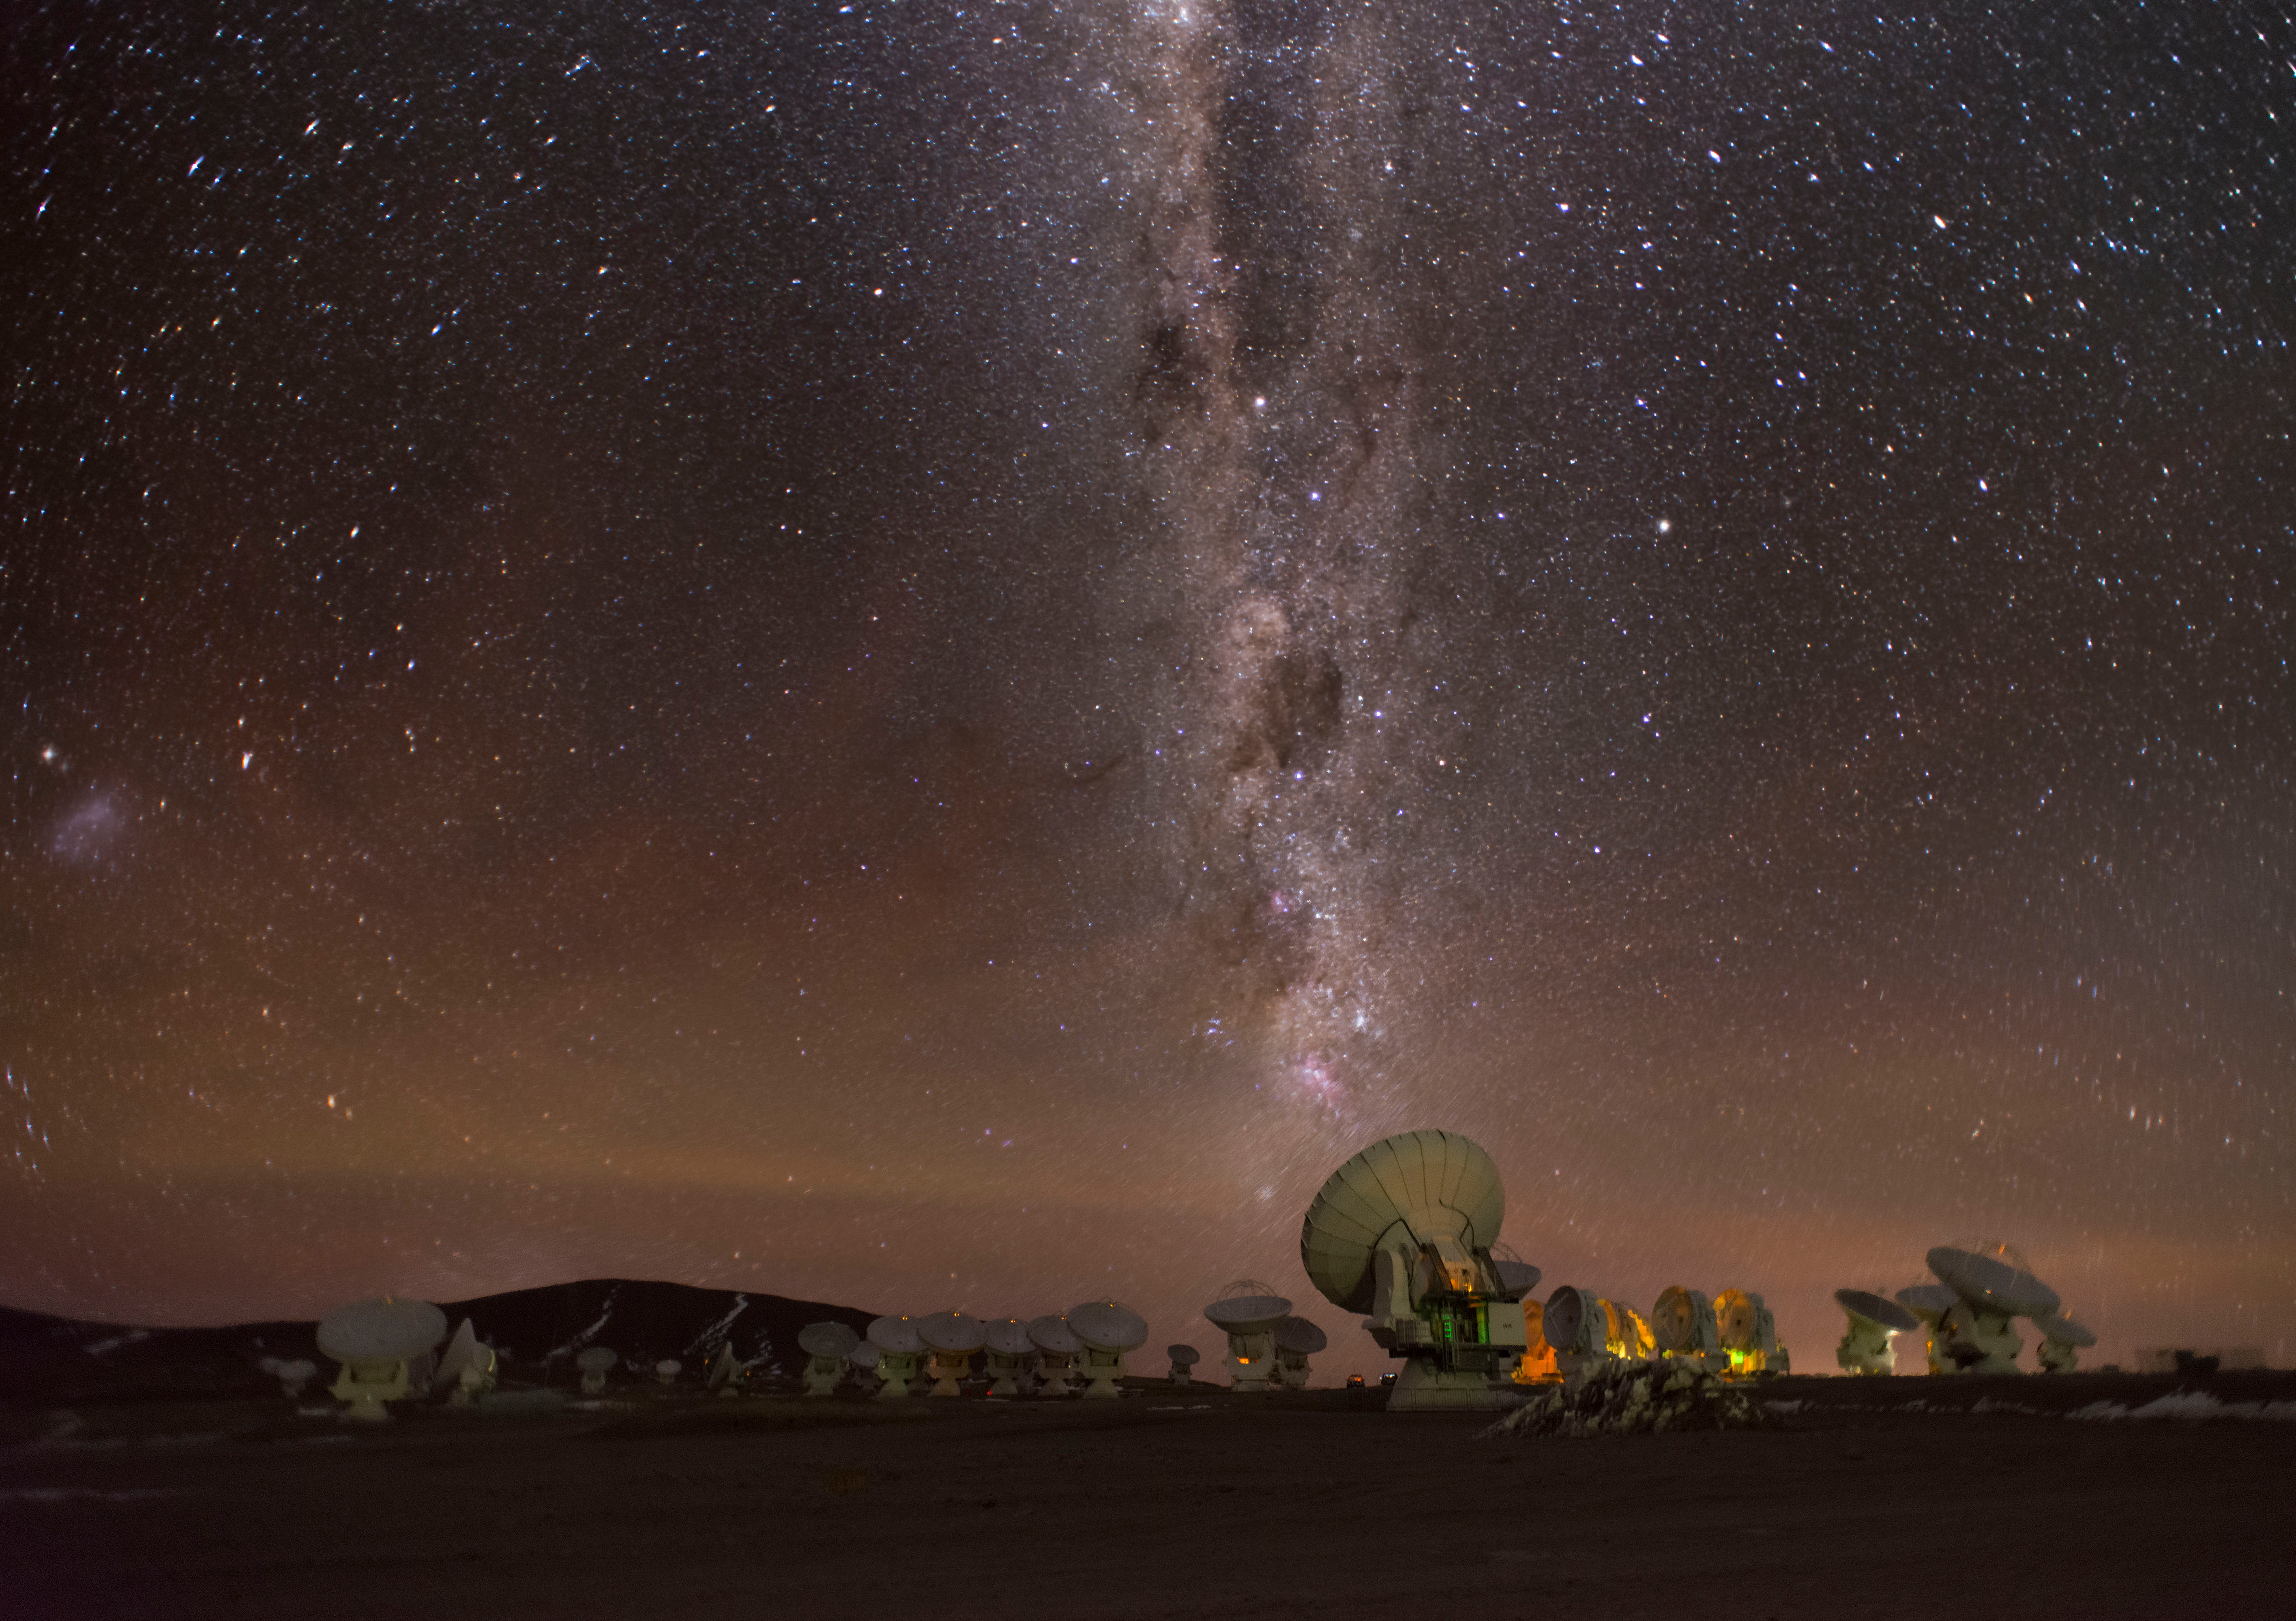

View of the ALMA antennas

View of the ALMA antennas at the Array Operations Site (AOS) at 5100 meters above sea level. The Milky Way can be seen perpendicular to the antennas in the central cluster. To the left of the image there is the Small Magellan cloud.

Credit: Sergio Otárola - ALMA (ESO/NAOJ/NRAO)